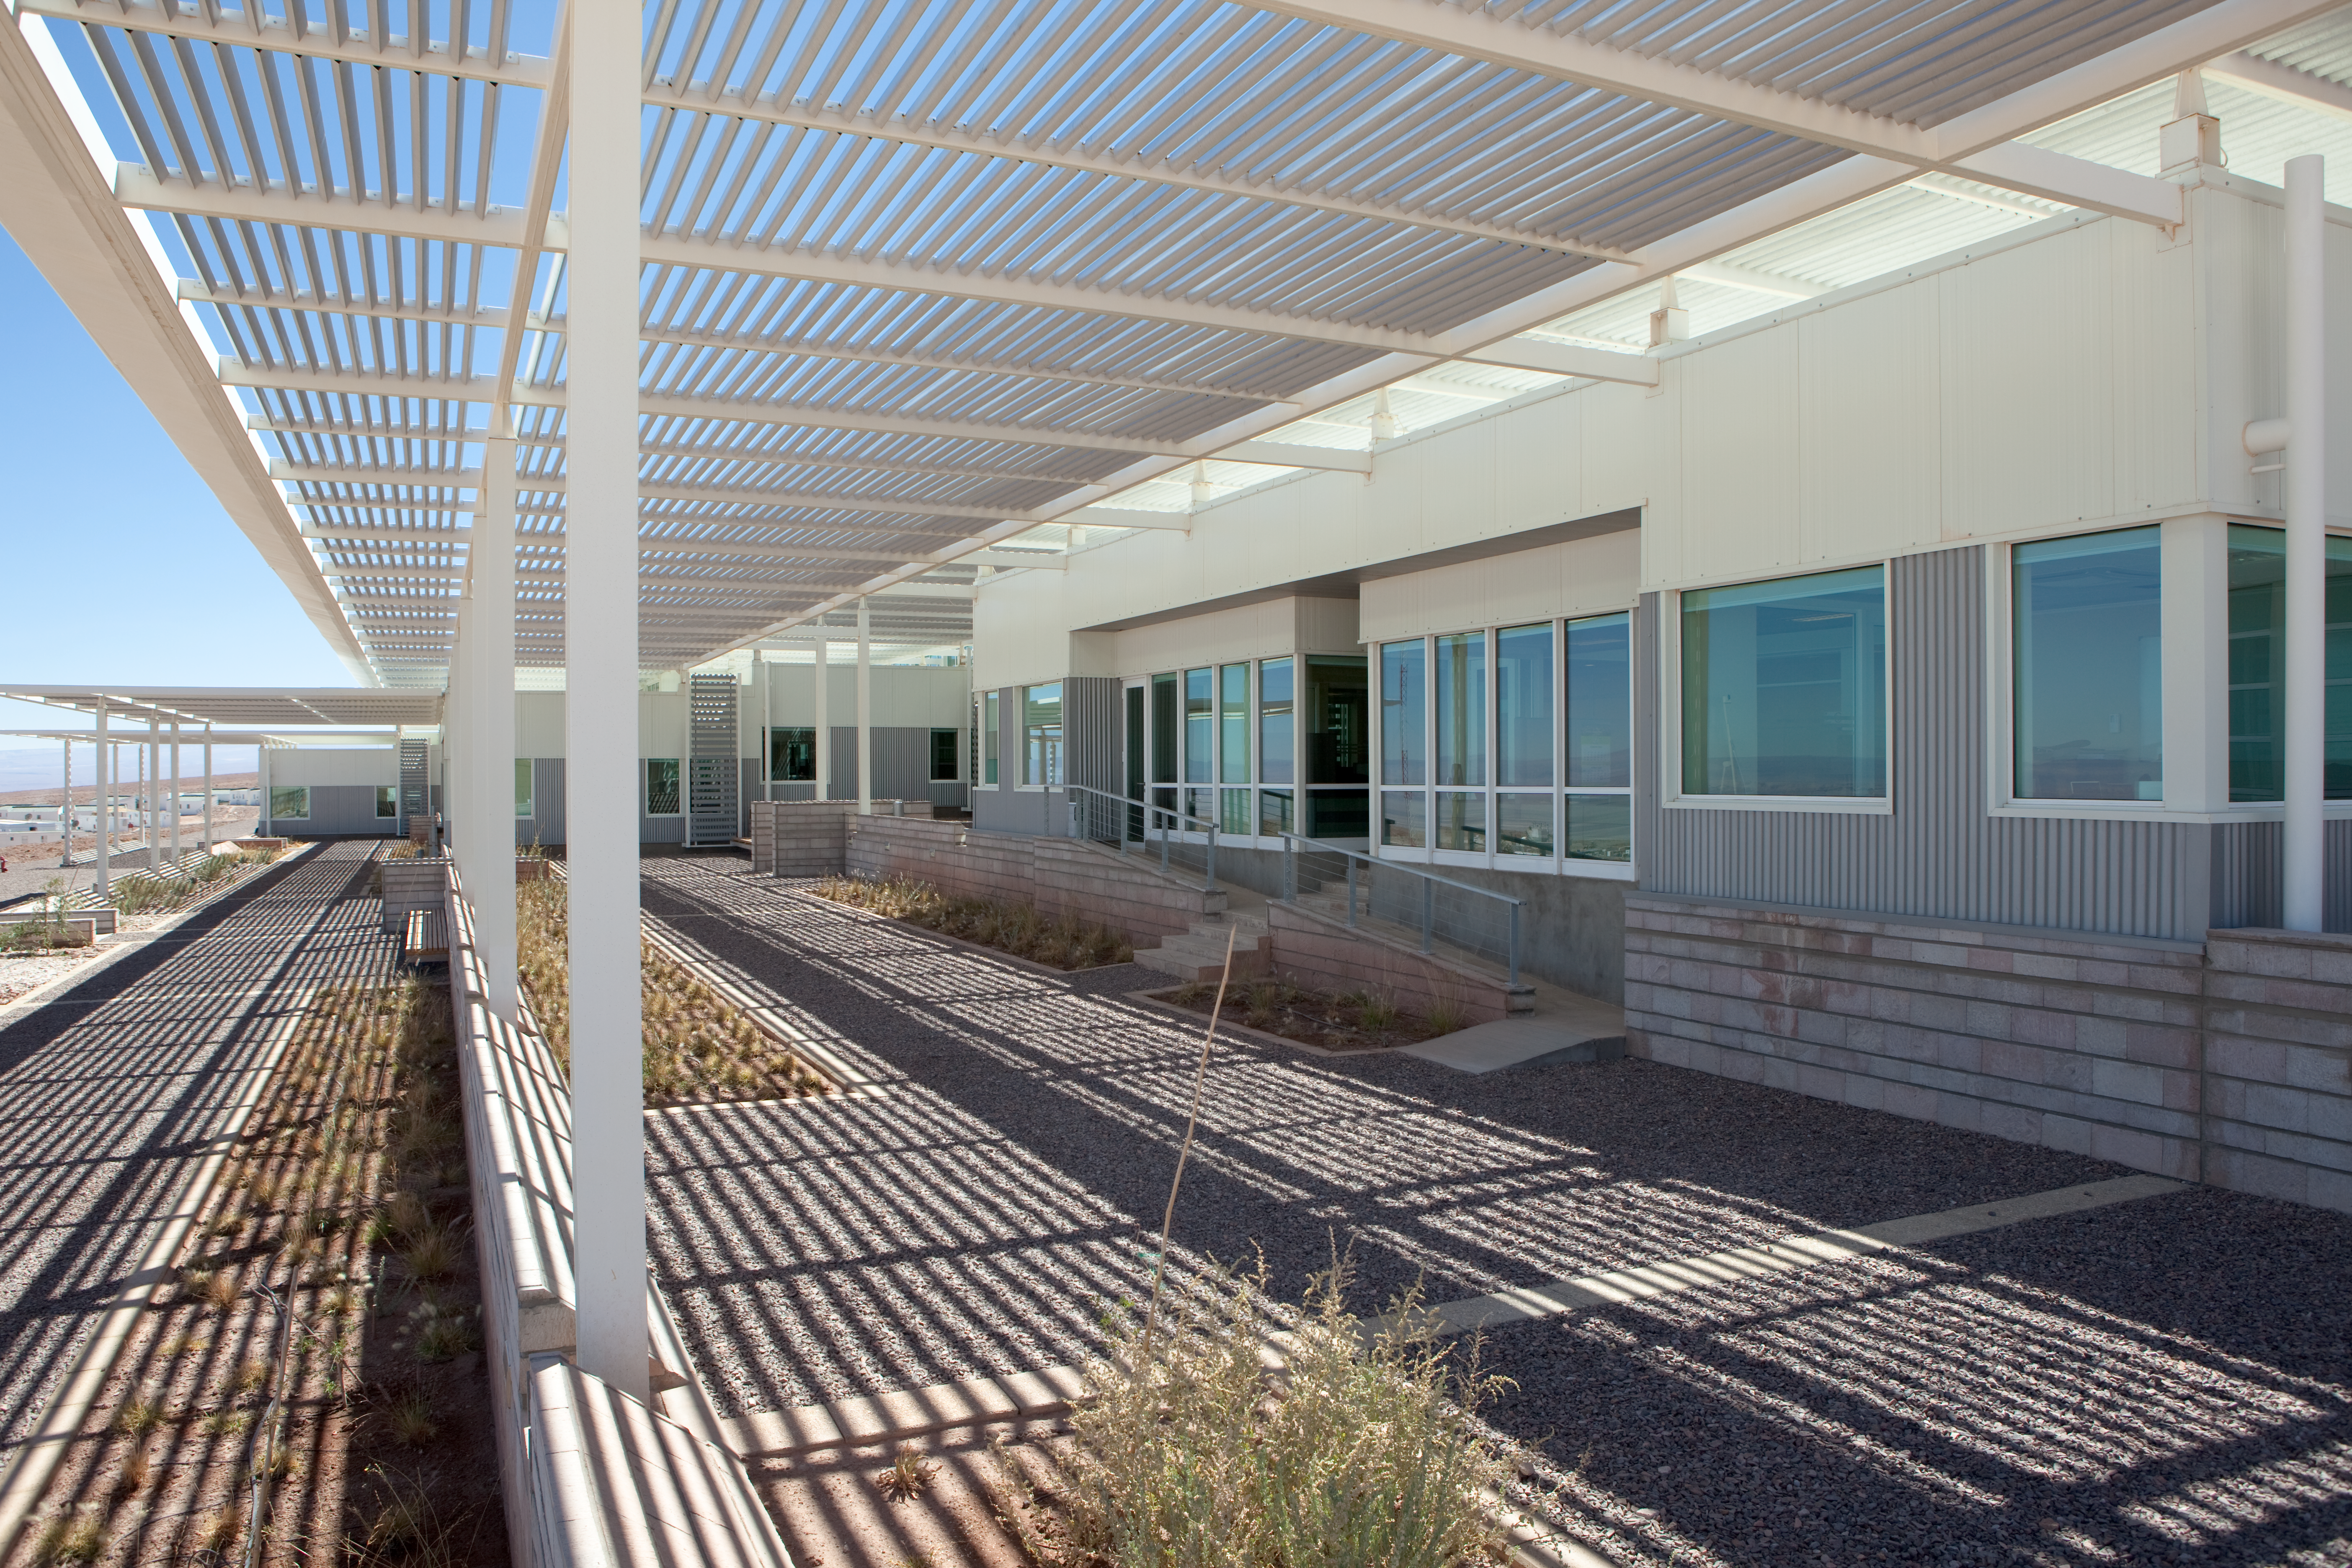

ALMA OSF

Front view of the western side of the Operational Support Facility. Image taken in March 2009.

Credit: ALMA (ESO/NAOJ/NRAO)